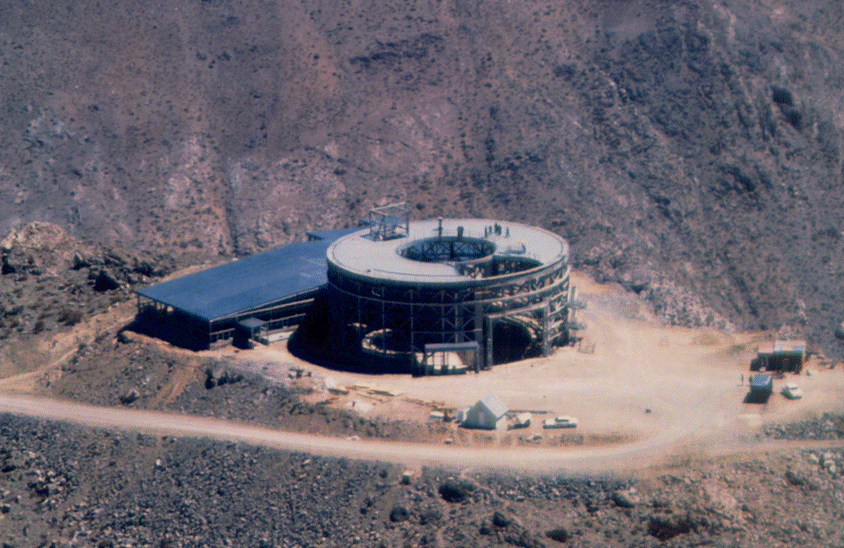

An aerial view of the summit. December 1996

Credit: International Gemini Observatory/AURA